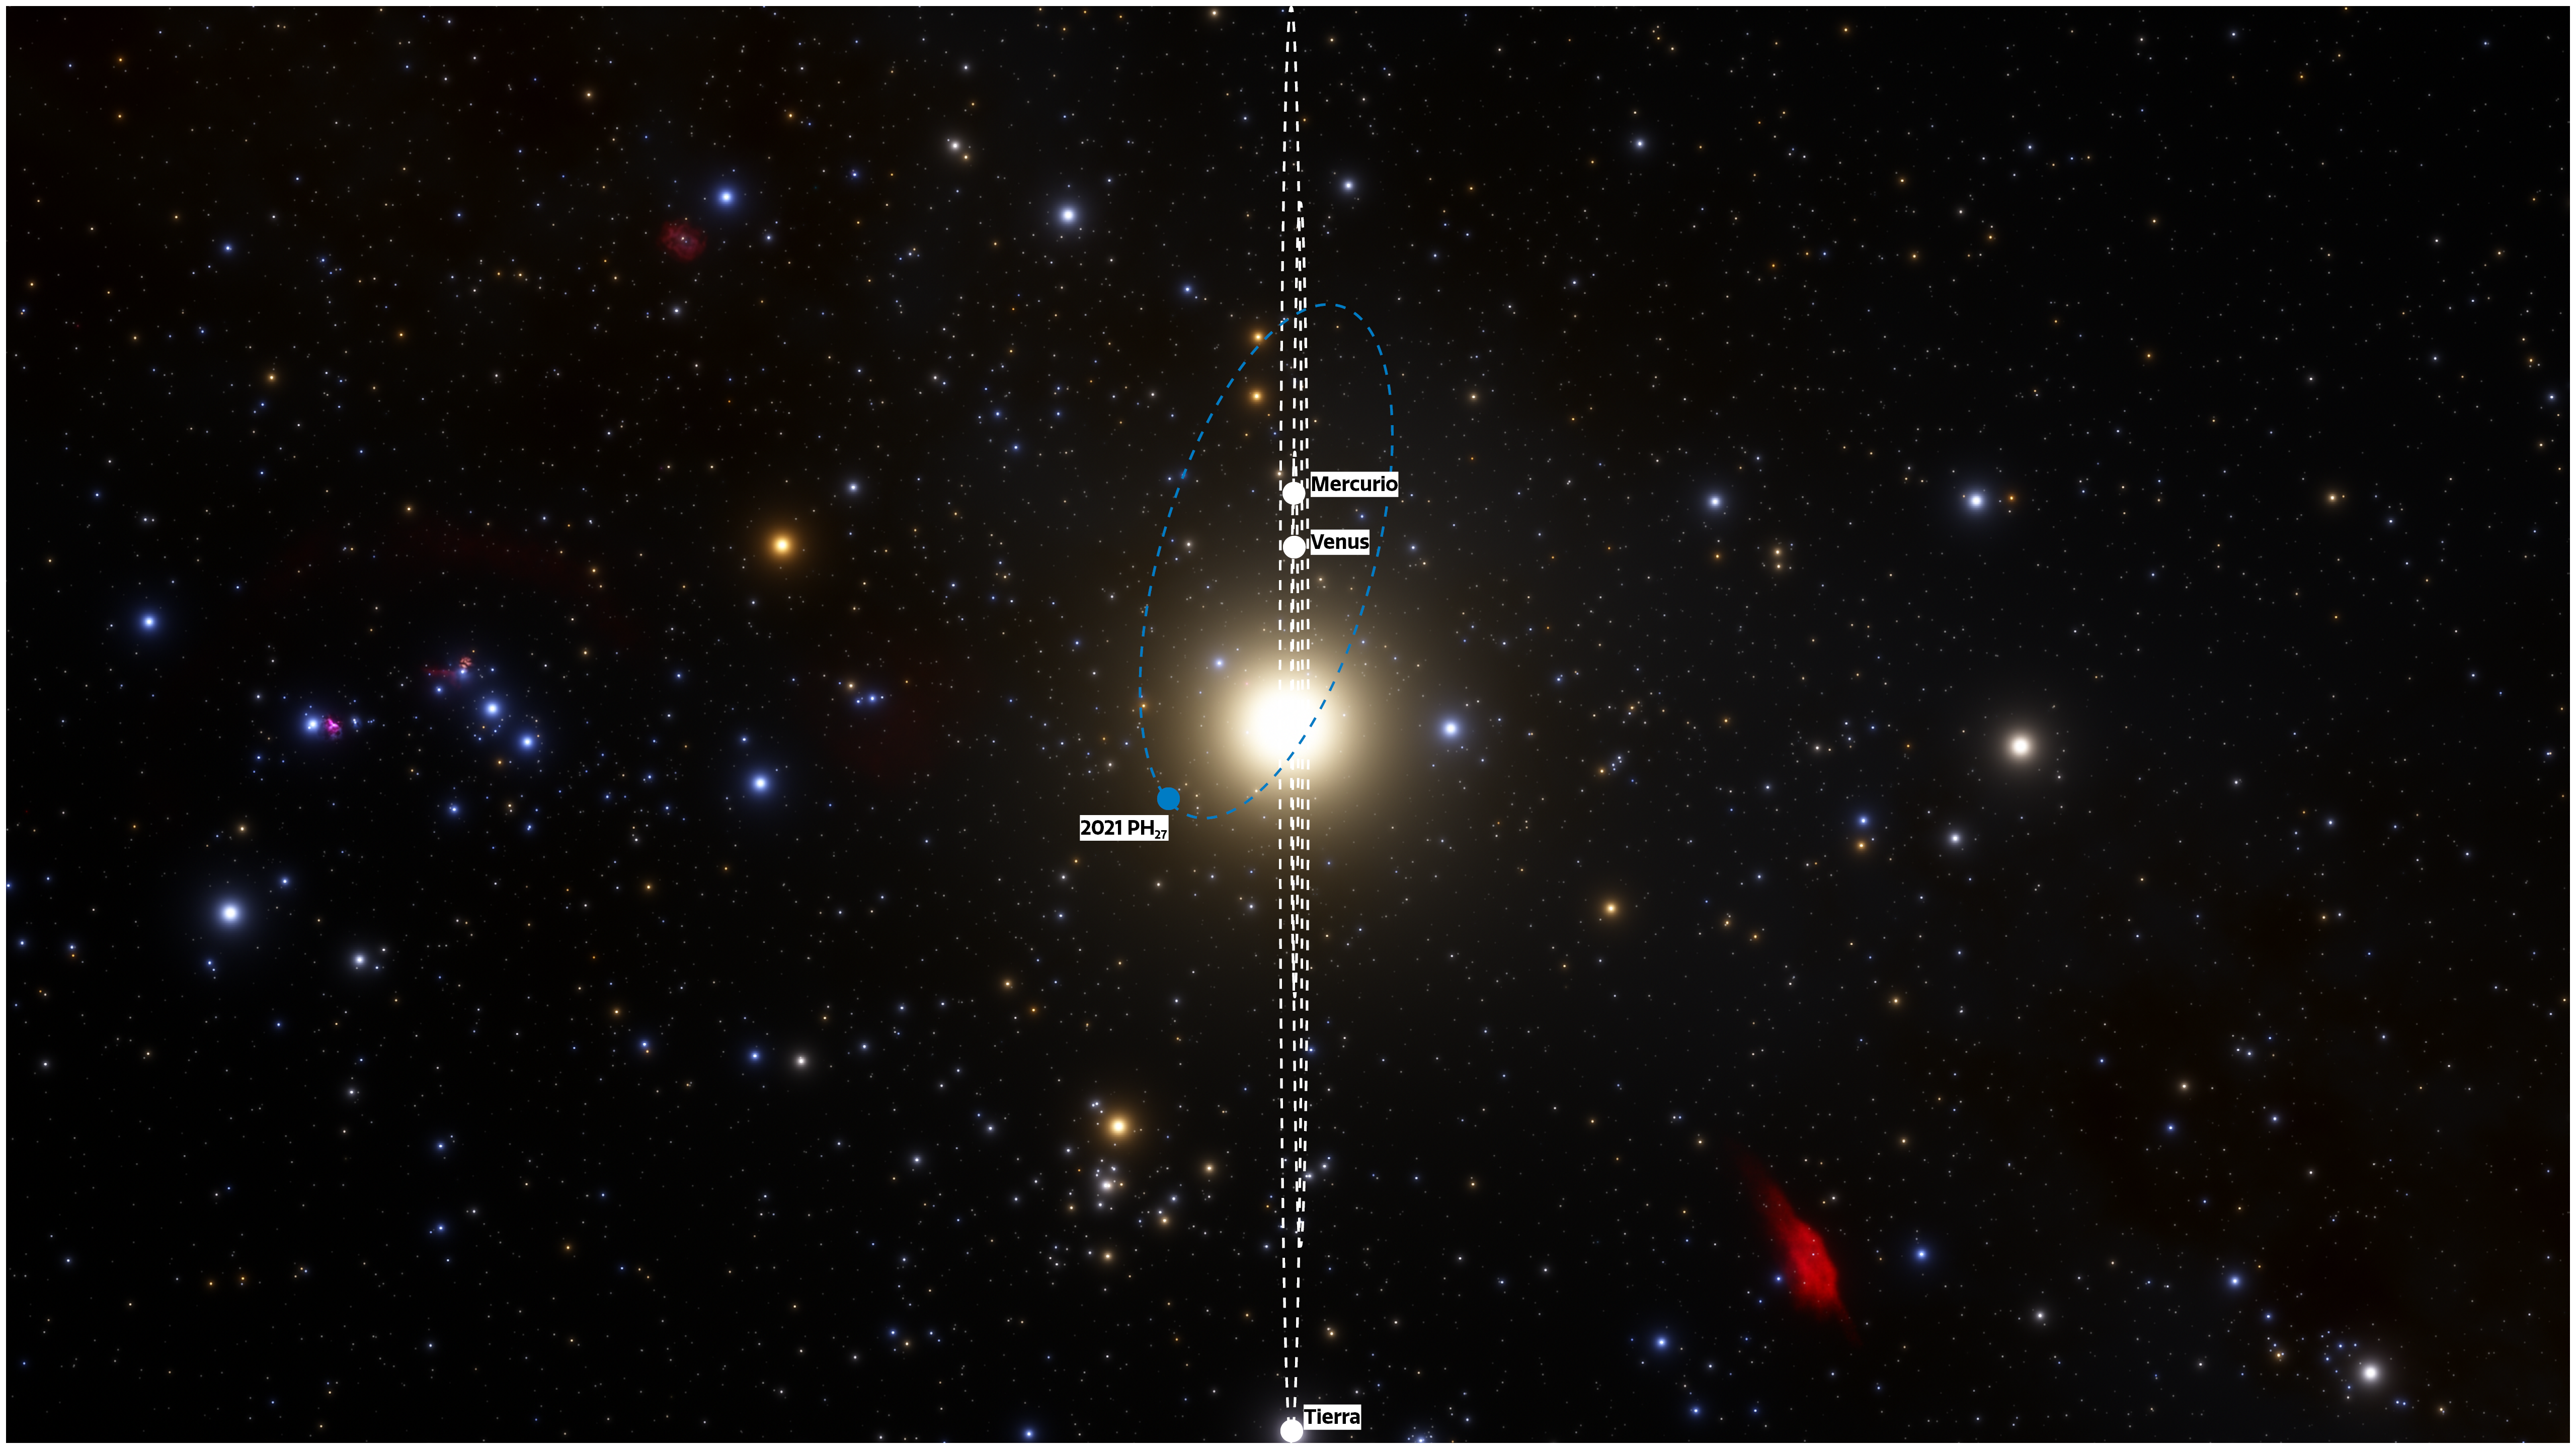

View of orbits face-on (Spanish)

The fastest orbital period asteroid in the Solar System has been discovered at NOIRLab’s CTIO using the powerful 570-megapixel Dark Energy Camera (DECam) in Chile — the Sun’s new nearest neighbor. The illustration shows the locations of the planets and asteroid on the discovery night of 13 August 2021, as they would be seen from a vantage point in the plane of the Solar System. The relatively high inclination of 32 degrees means the asteroid could be an extinct comet from the outer Solar System that got captured into a short period orbit when passing near one of the terrestrial planets. Future observations will shed more light on its origins.

Credit: CTIO/NOIRLab/NSF/AURA/J. da Silva (Spaceengine)